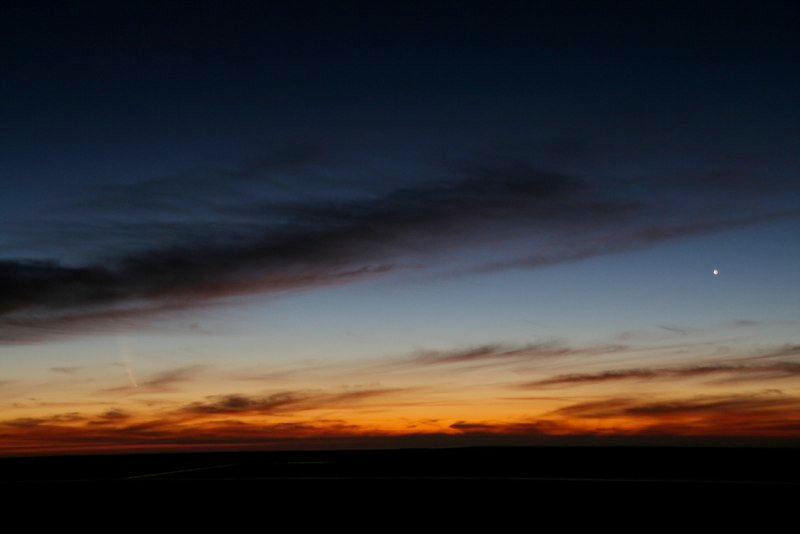

Comet McNaught

Images collected by ESO staff of the very bright comet McNaught that was visible in Europe early January 2007 and is presently visible from the Southern Hemisphere.

Credit: ESO